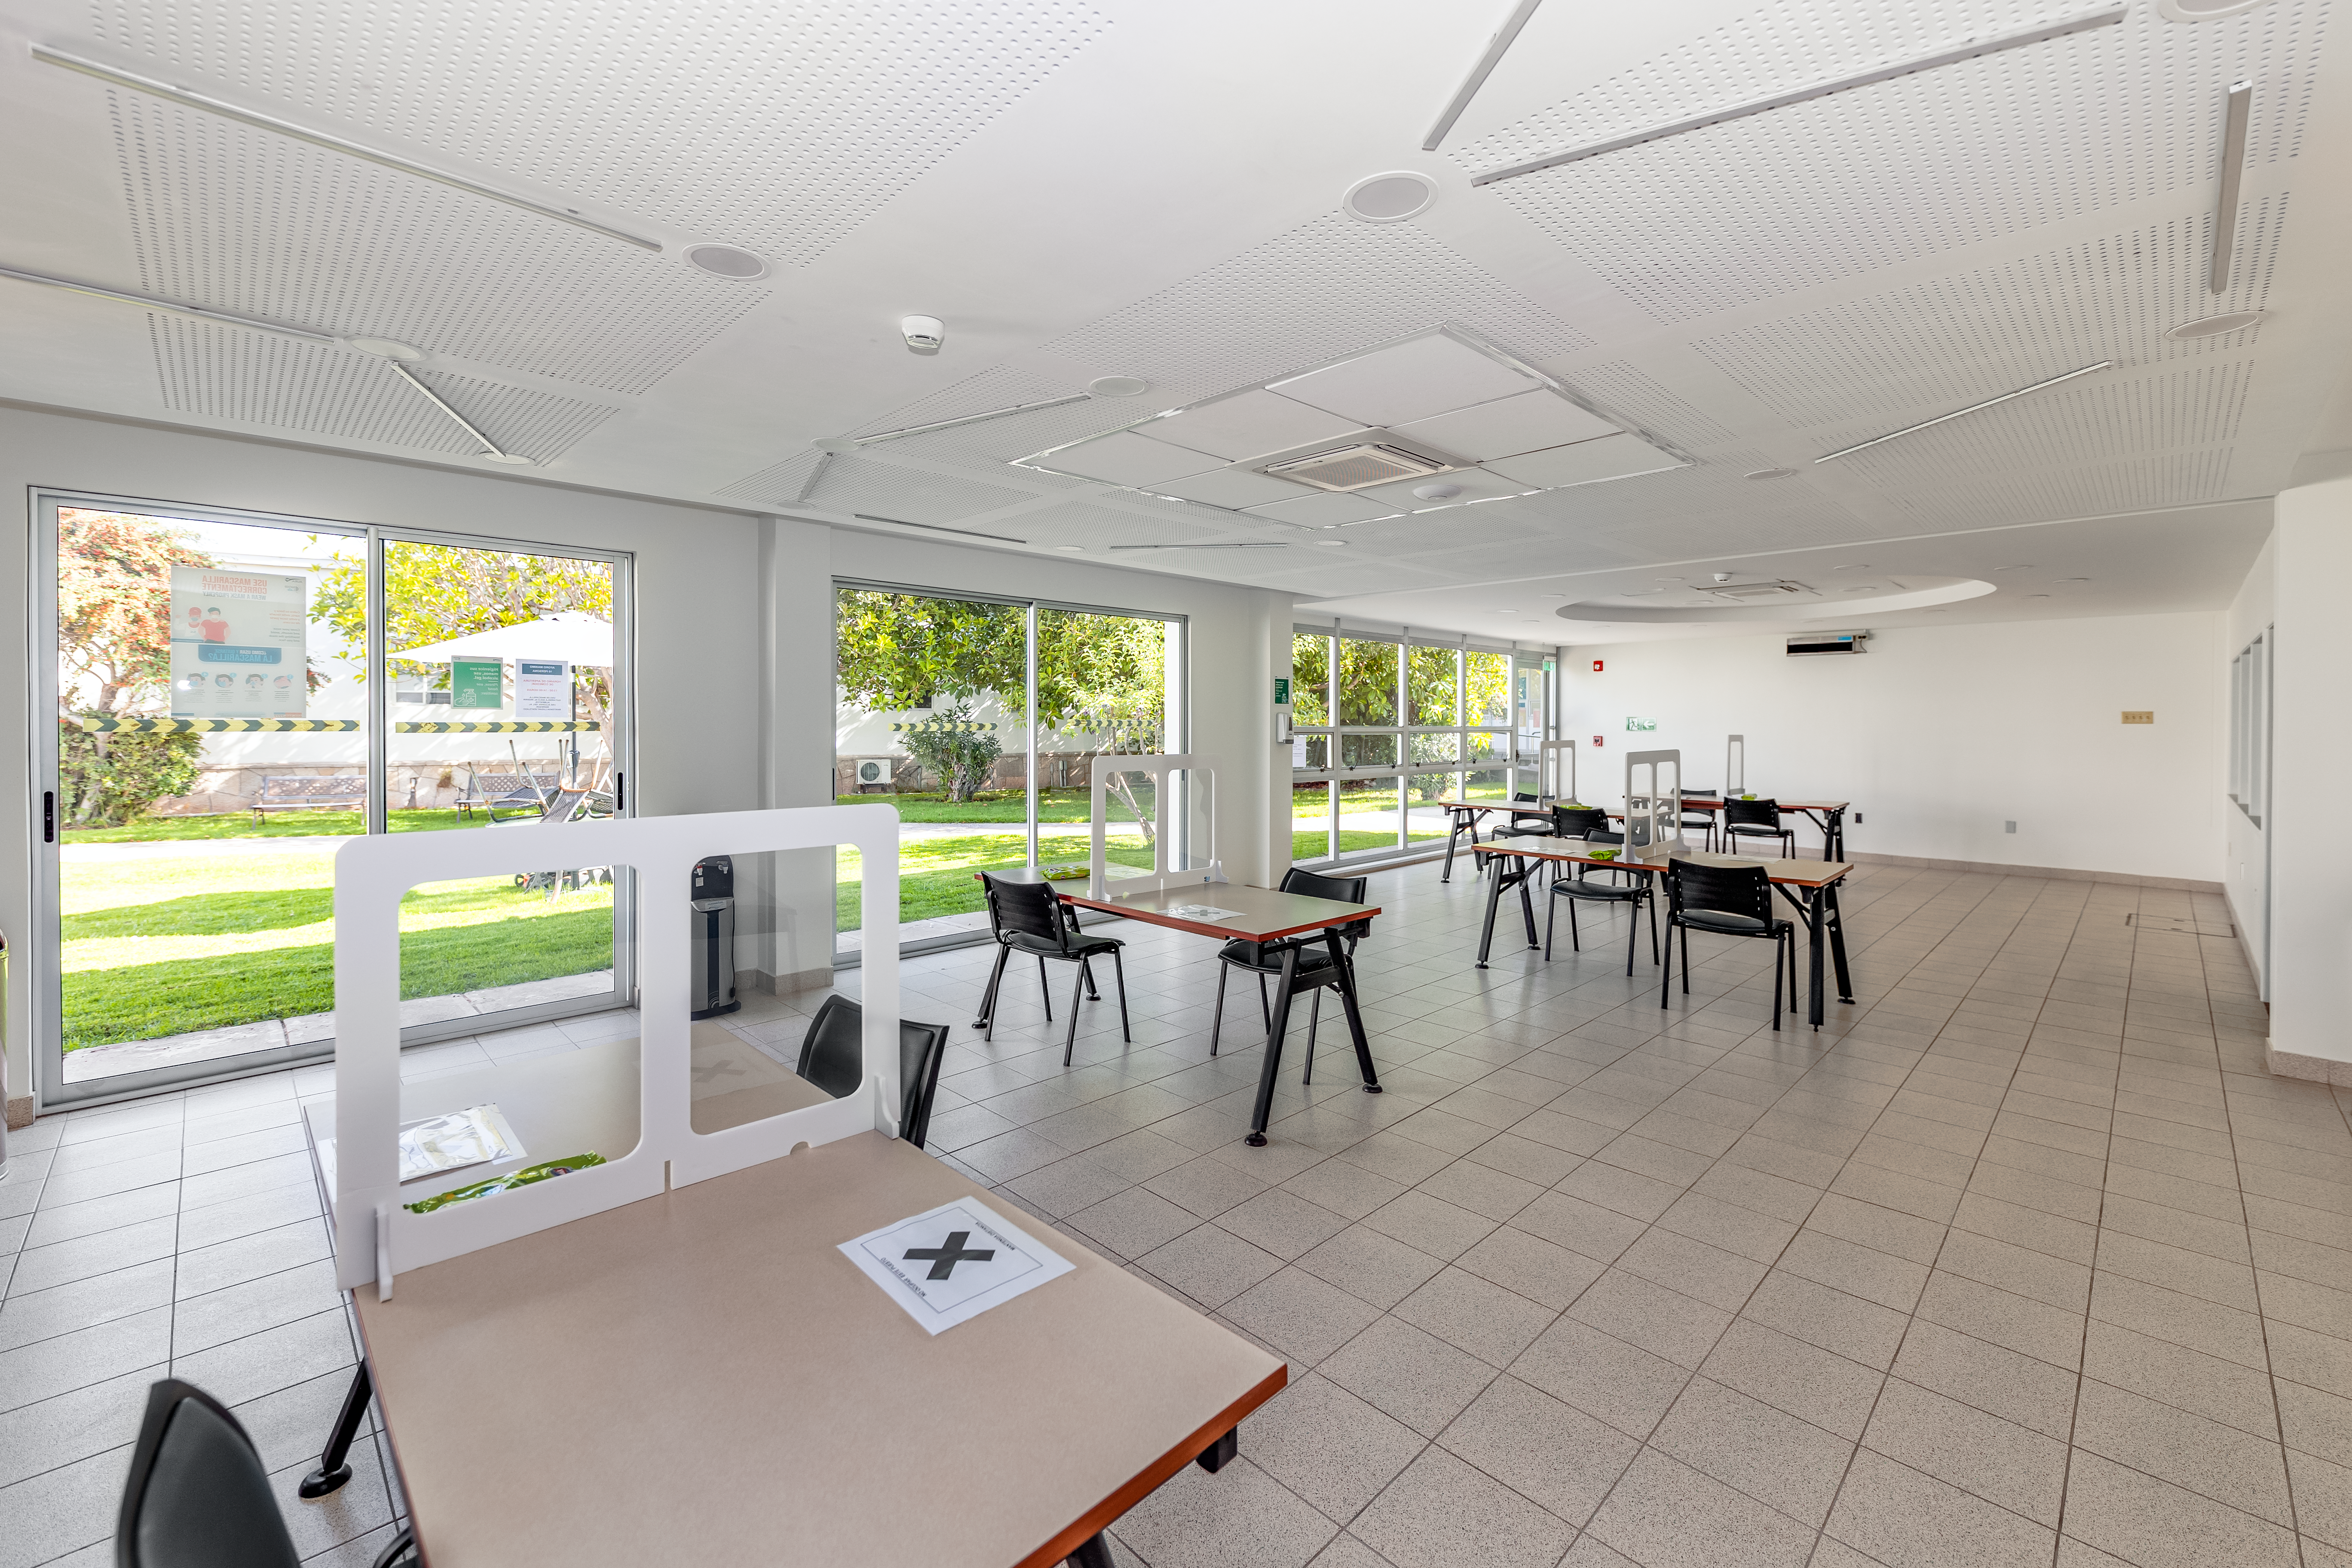

AURA Recinto Building A Lunch Area

The lunch space at the AURA Recinto Building A in La Serena, Chile.

Credit: NOIRLab/NSF/AURA/T. Slovinský